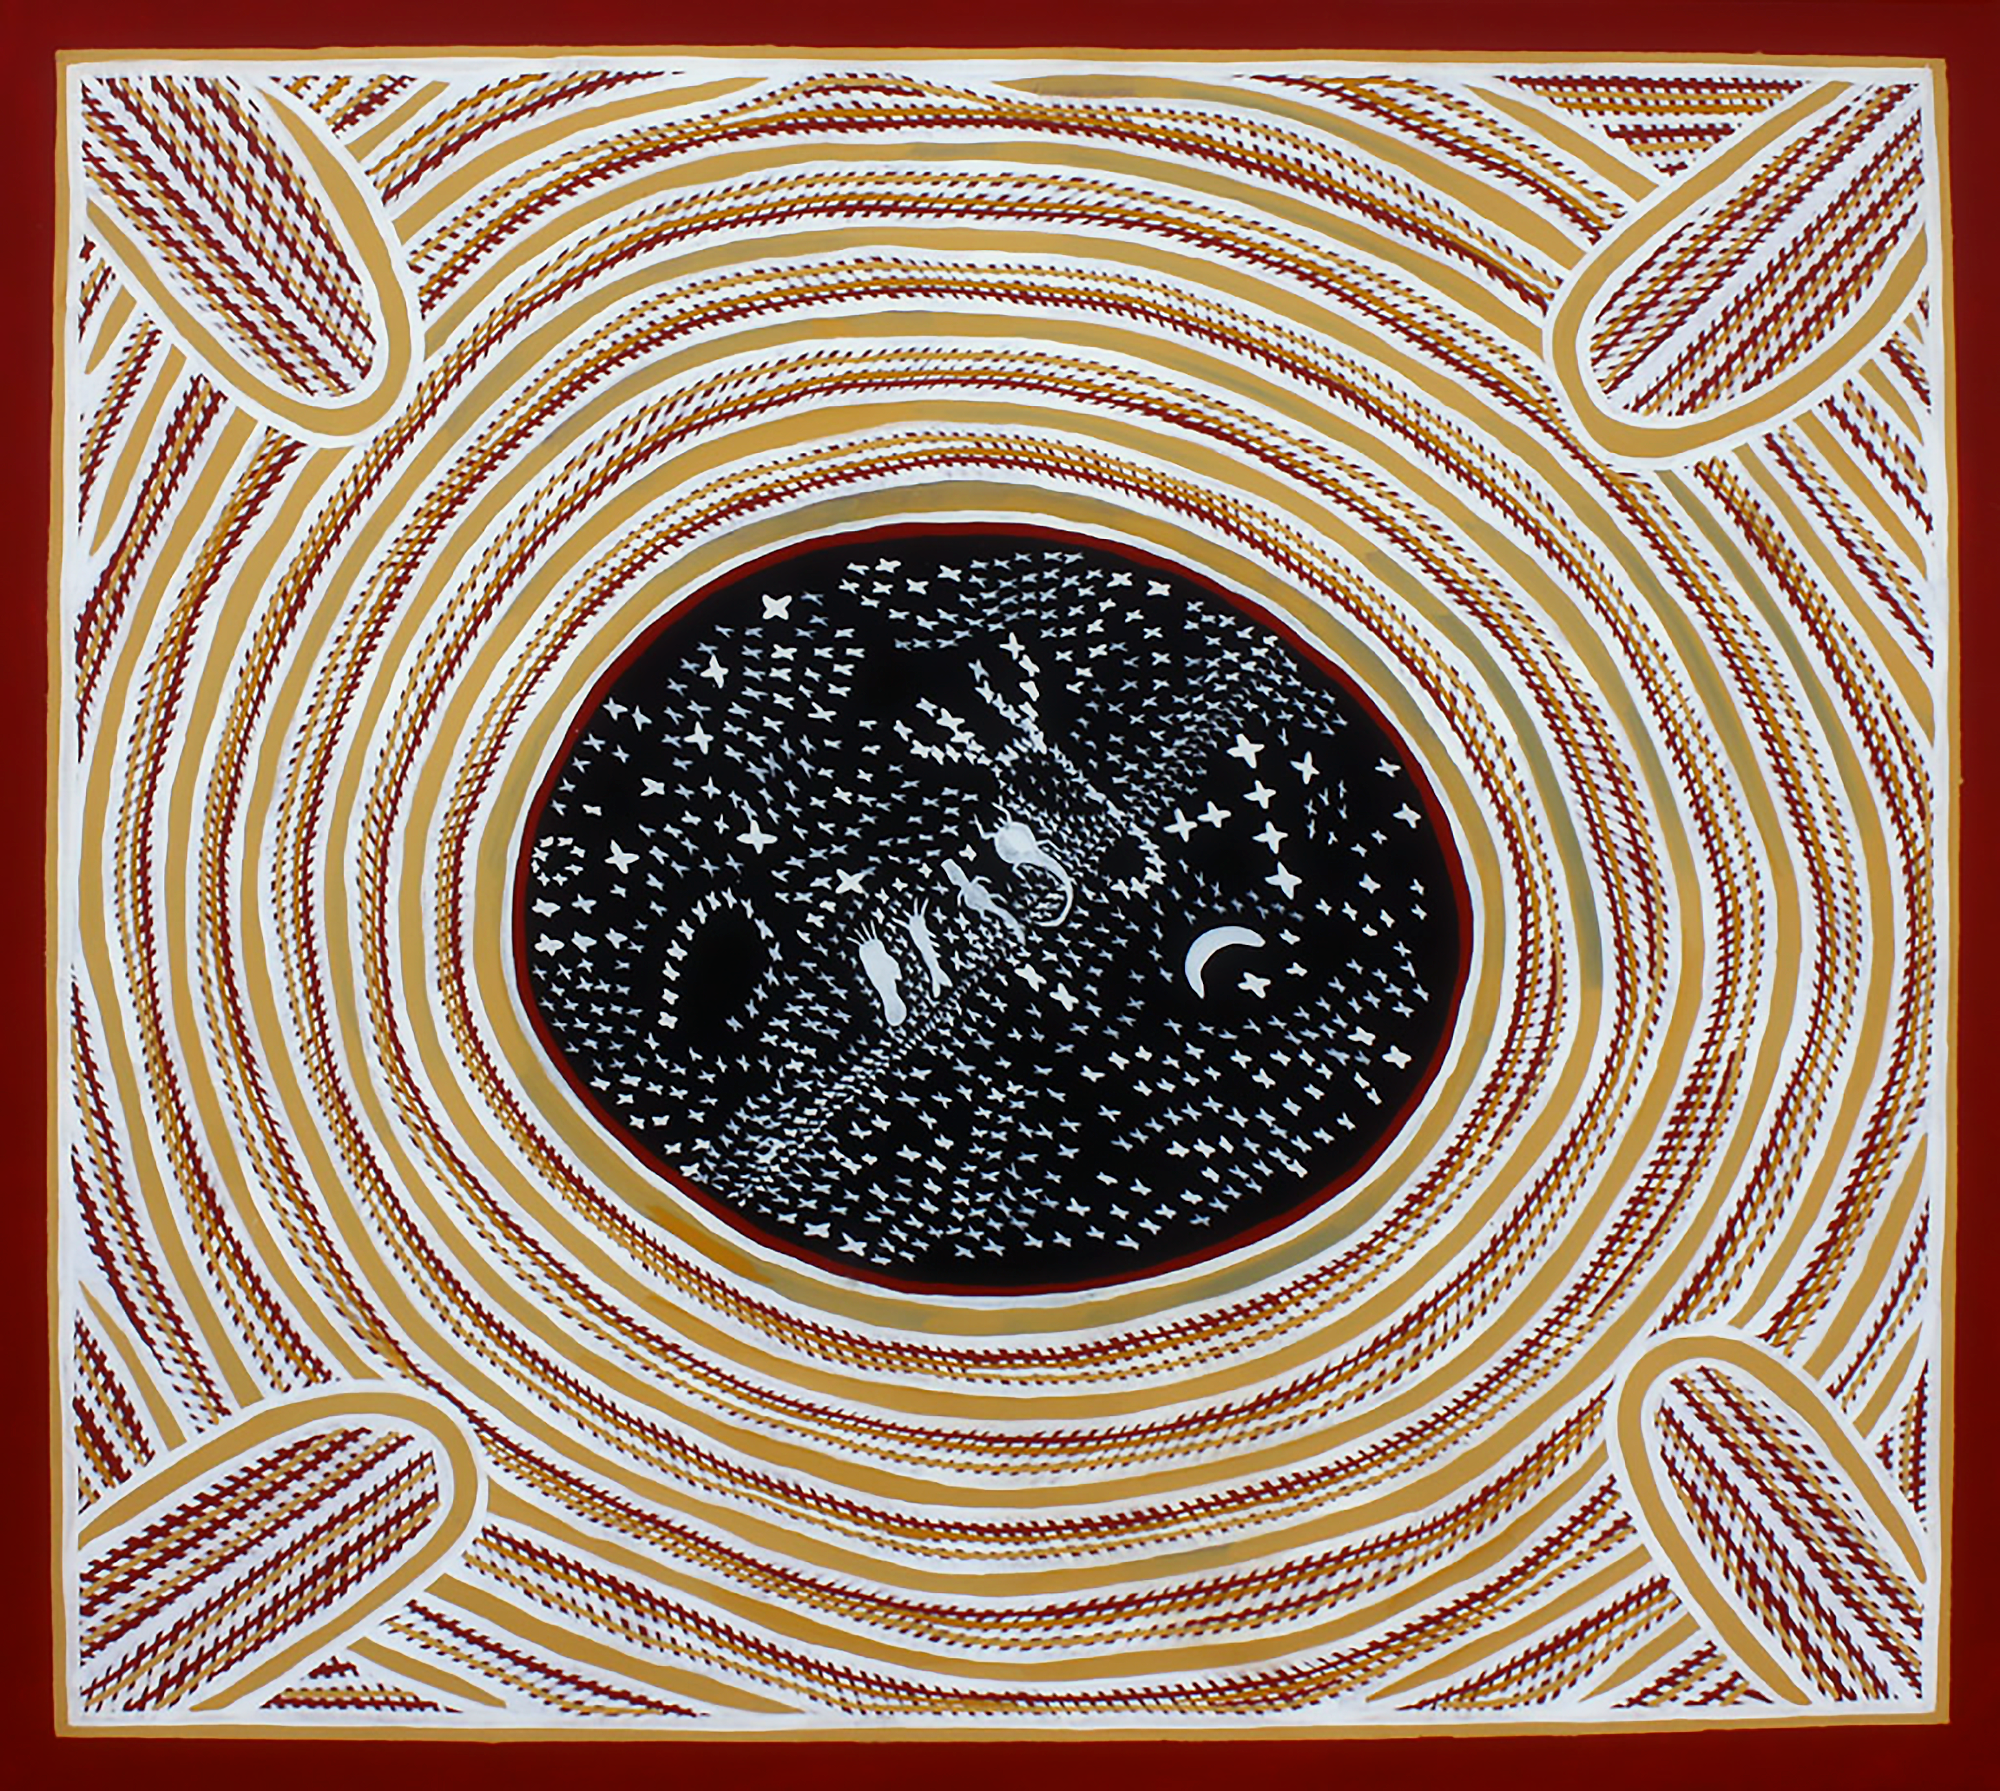

Star map painting

Star map painting by Senior Wardaman Elder Bill Yidumduma Harney, featuring the Milky Way, the Moon, and ancestor spirits.

Credit: Bill Yidumduma Harney